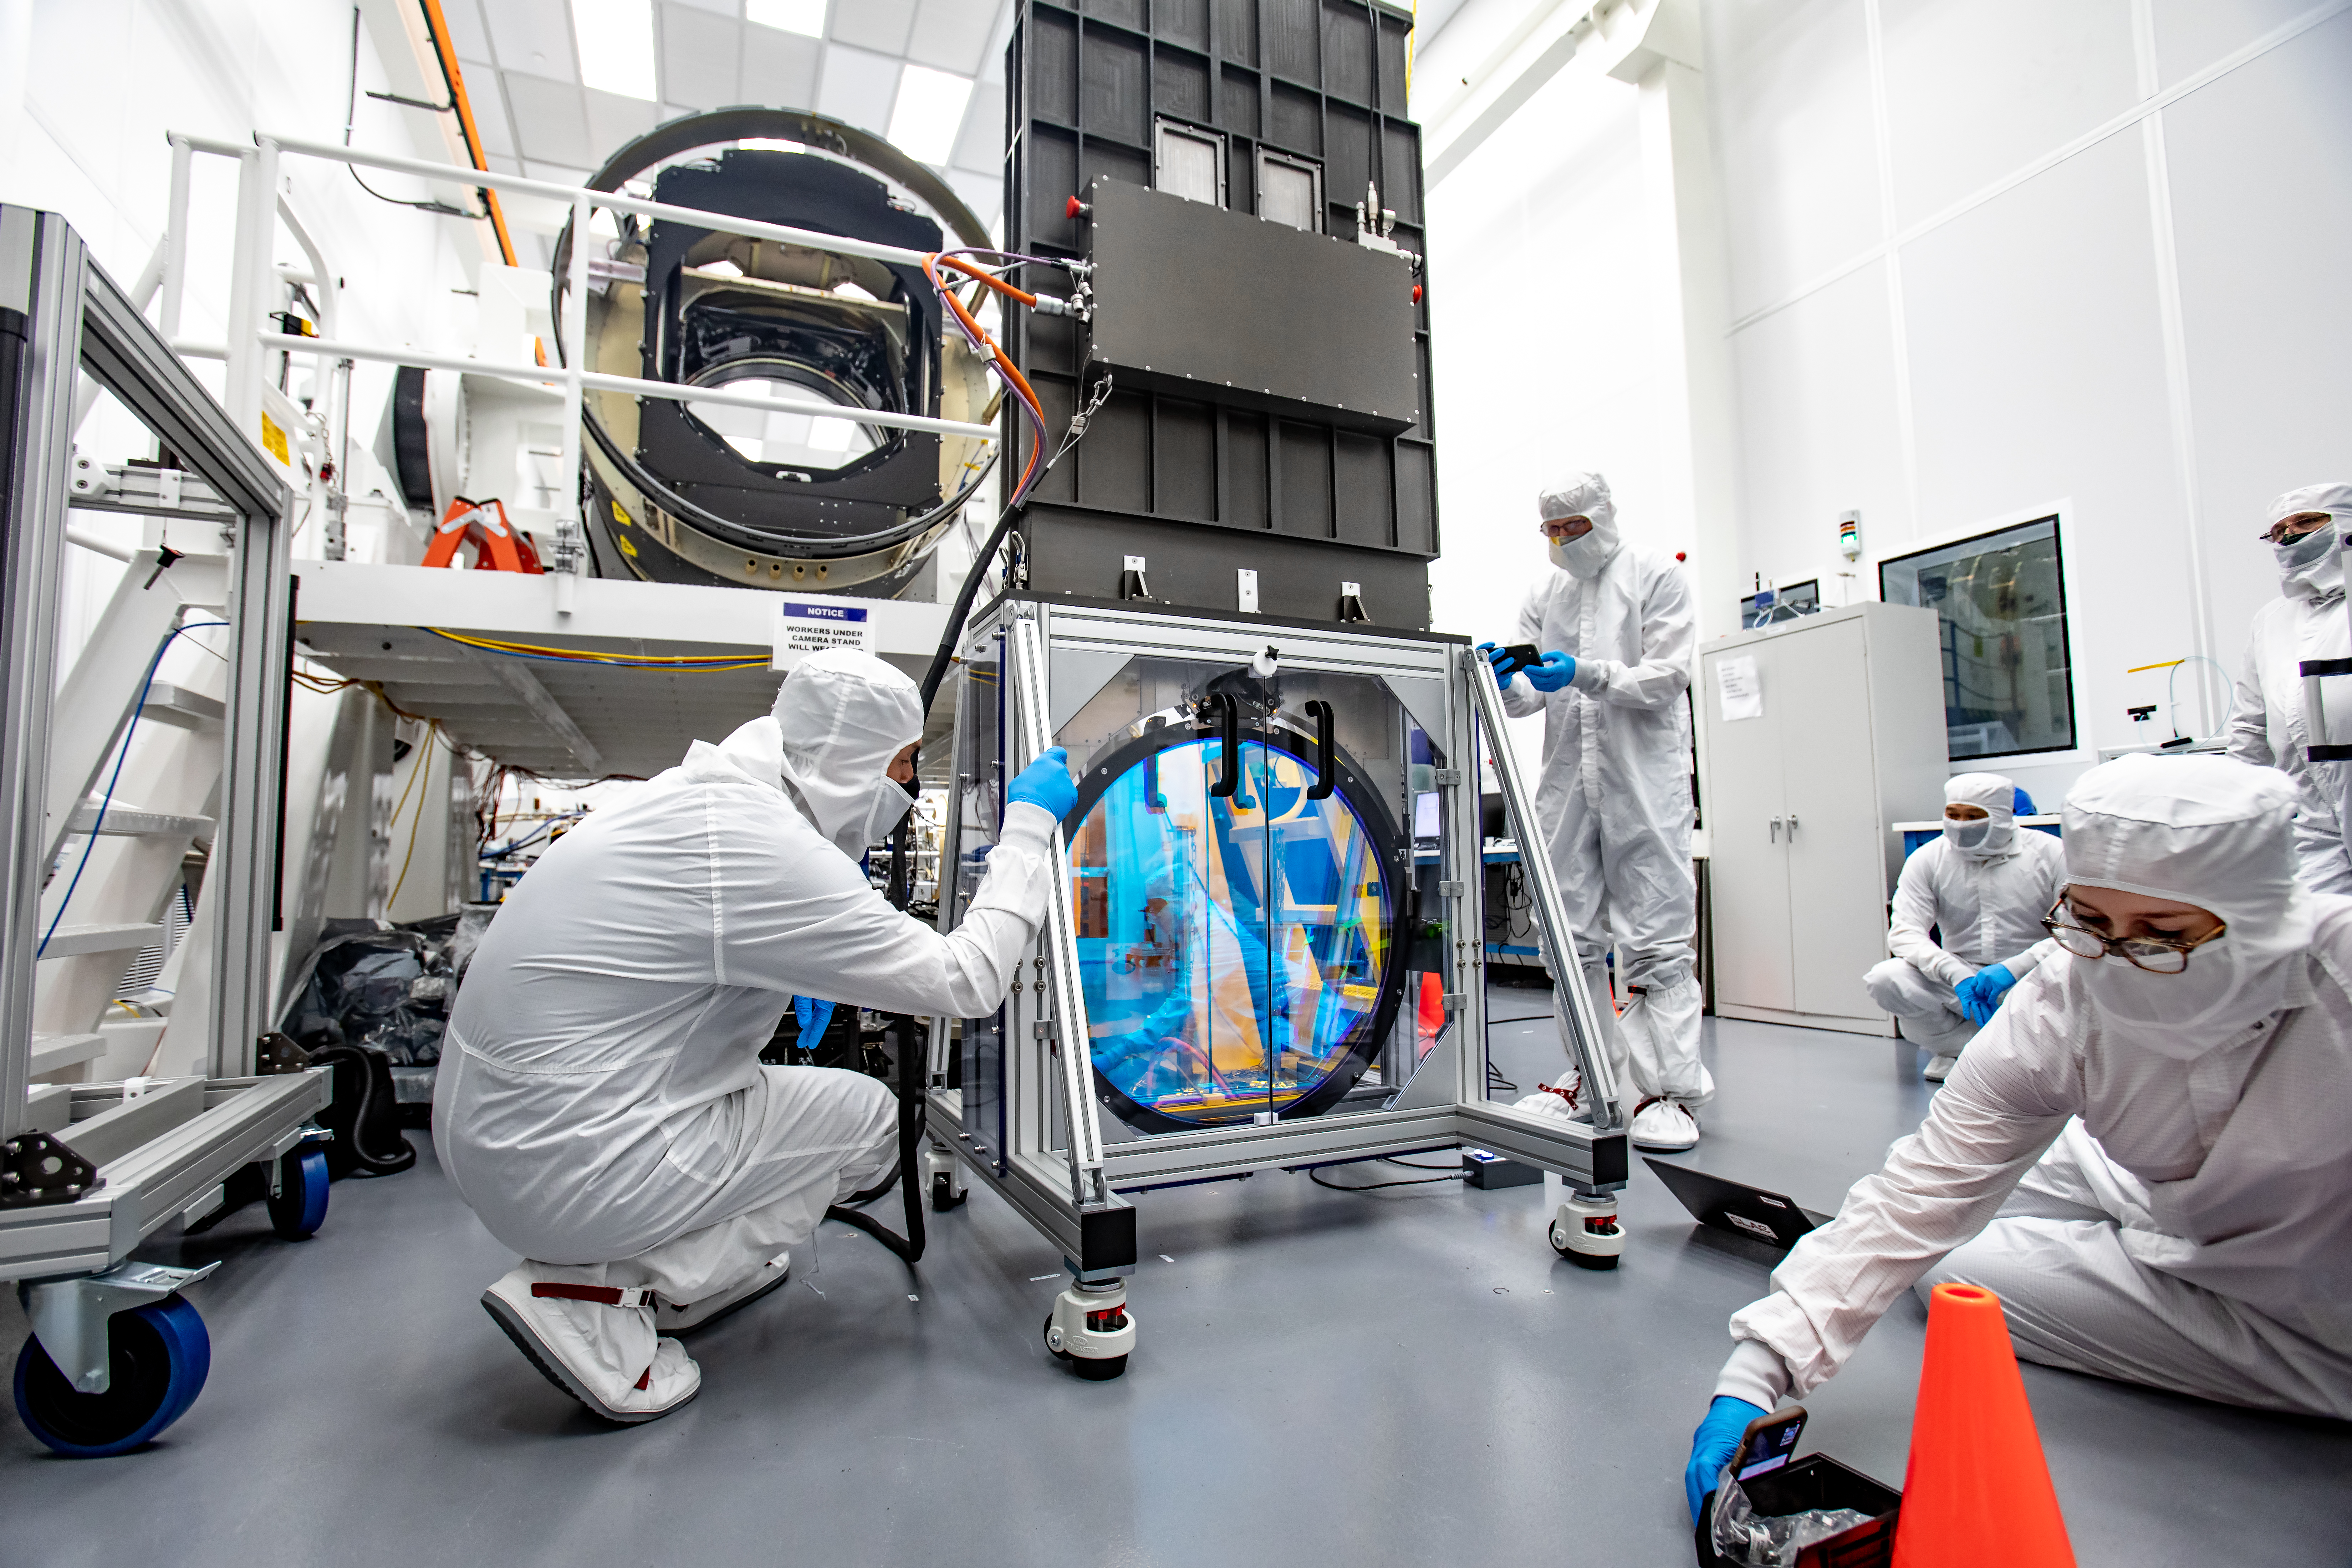

LSST R-Band Optical Filter

LSST engineers carefully unpack, examine, test and store the first of six optic filters that will be installed in the camera later this year.

Credit: Jacqueline Ramseyer Orrell/SLAC National Accelerator Laboratory